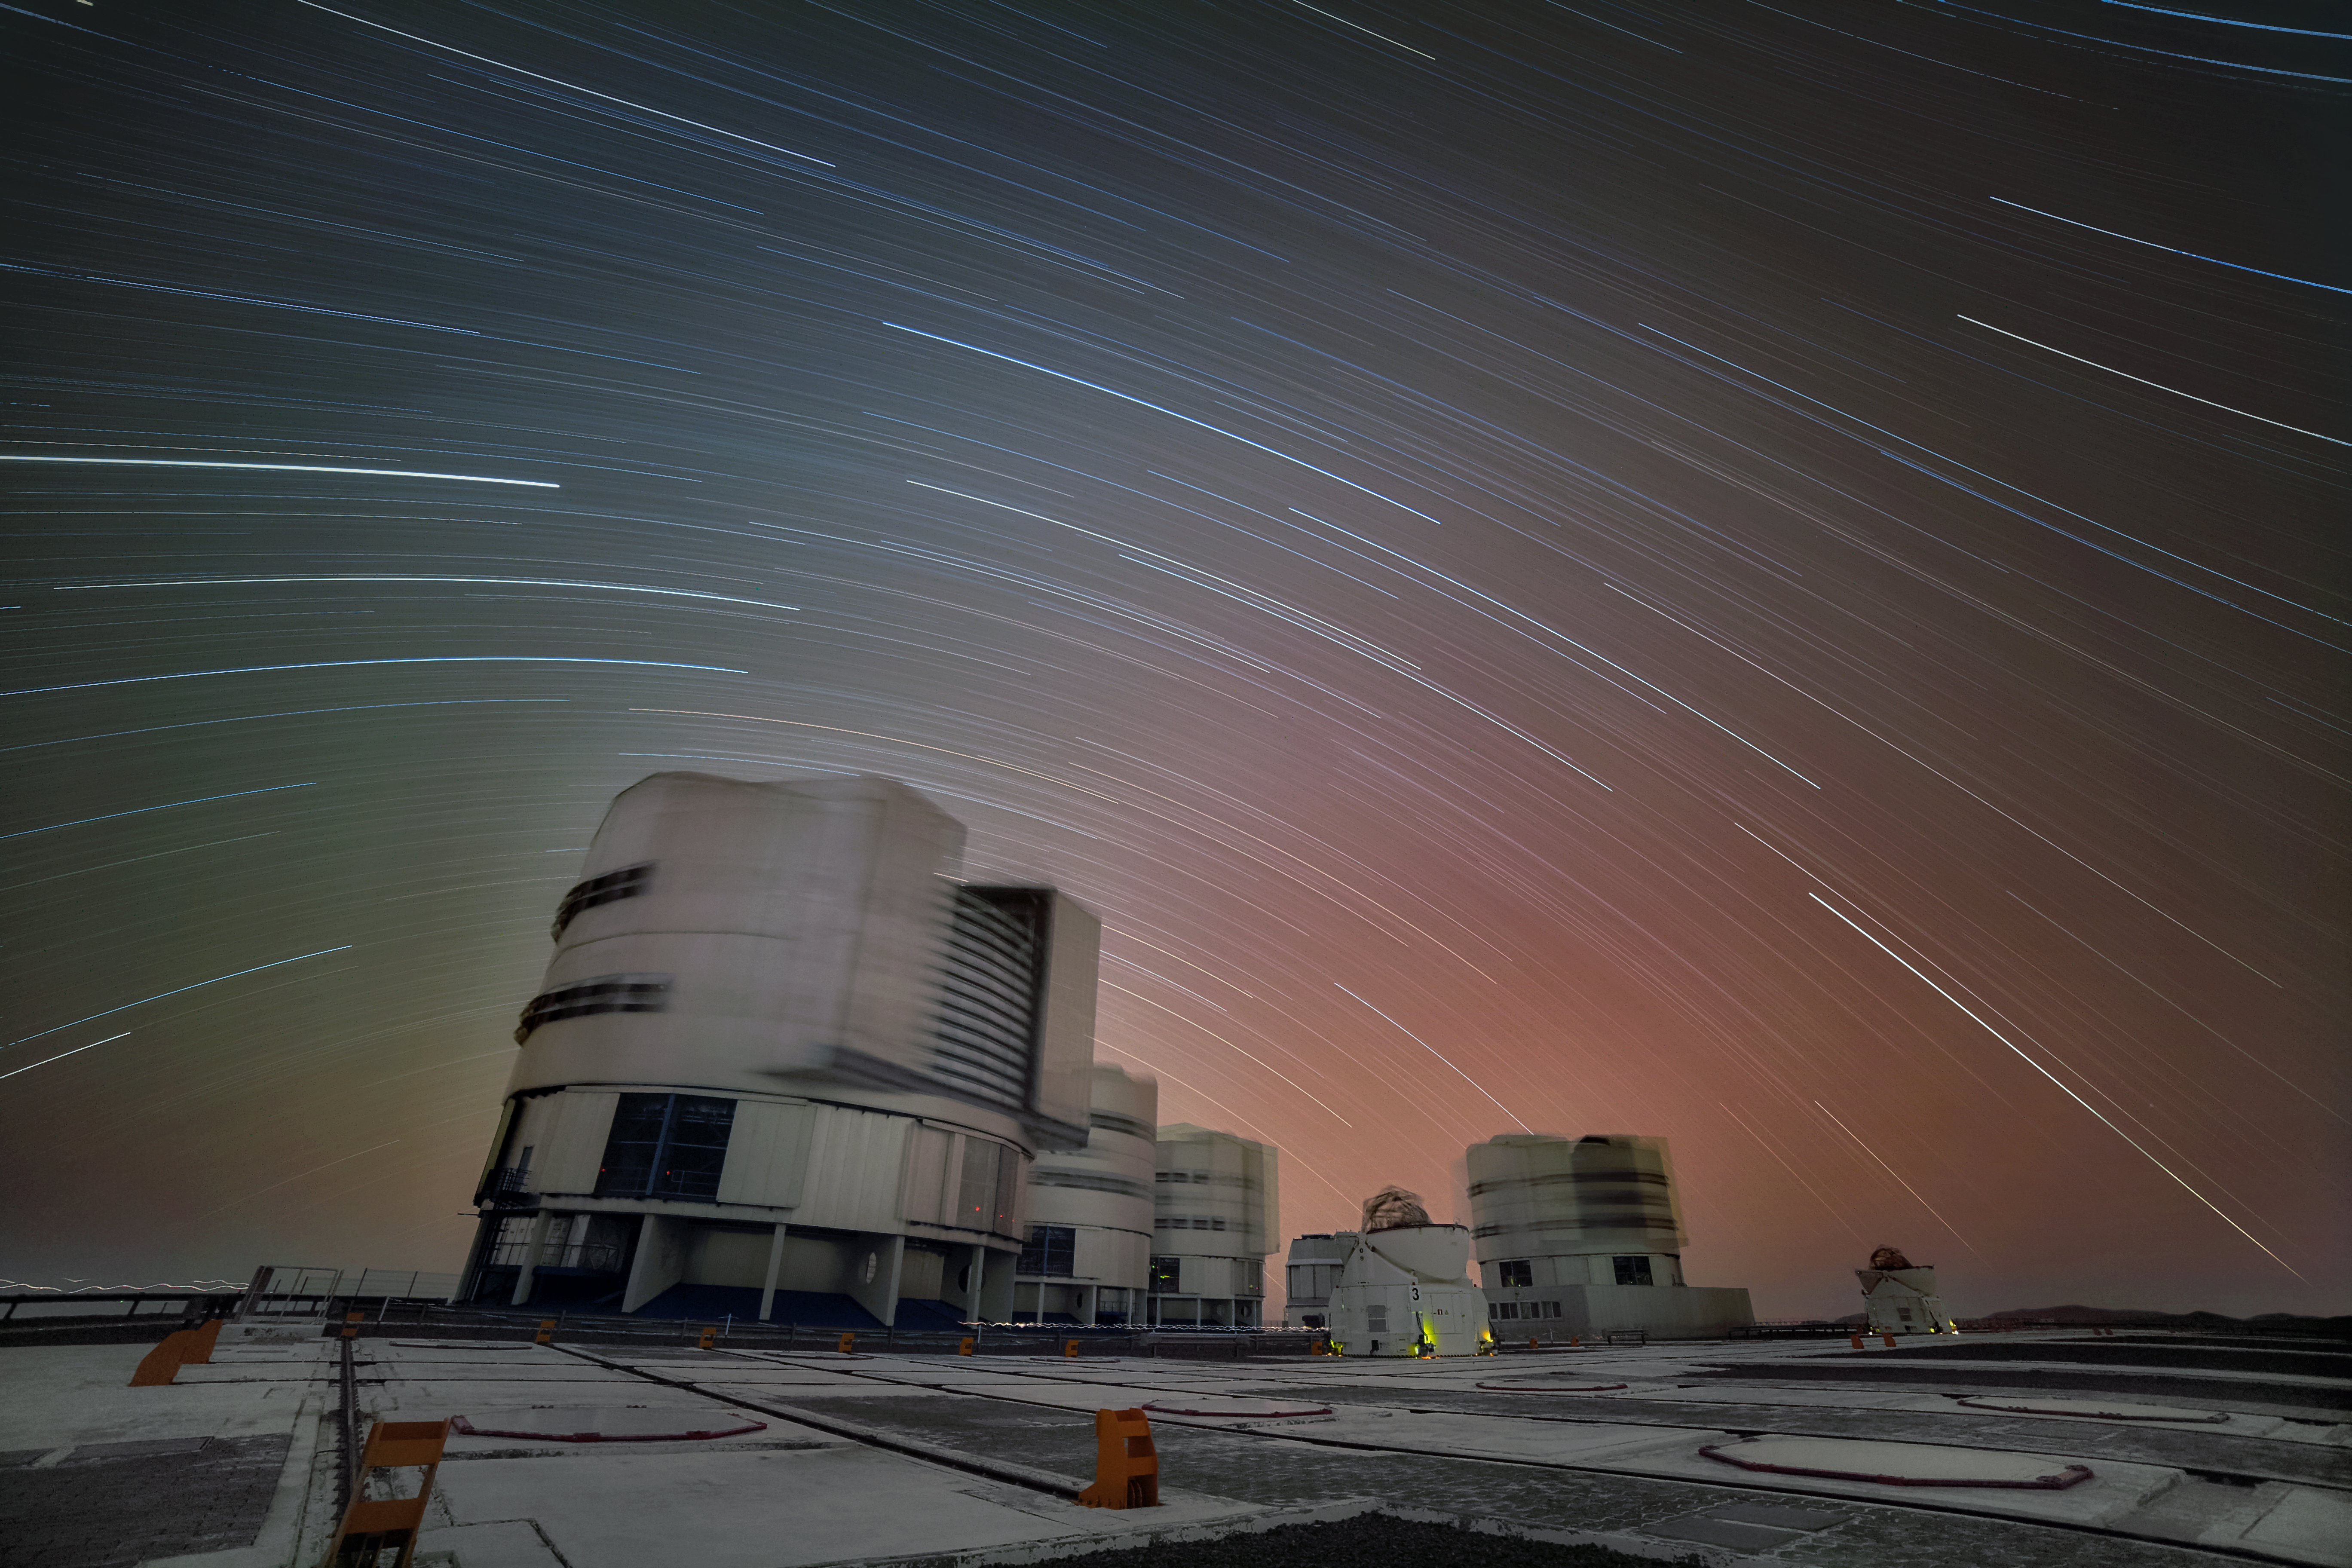

Celestial equator above Paranal

Due to the long exposure time of this image not only the rotating telescopes are blurred, but also the trails of the stars on the sky becomes visible. The image sets the celestial equator in the centre, at which the stars form a straight line and start to become two circles — one for the northern and one for the southern hemisphere — on both of its sides.

Credit: R. Wesson/ESO